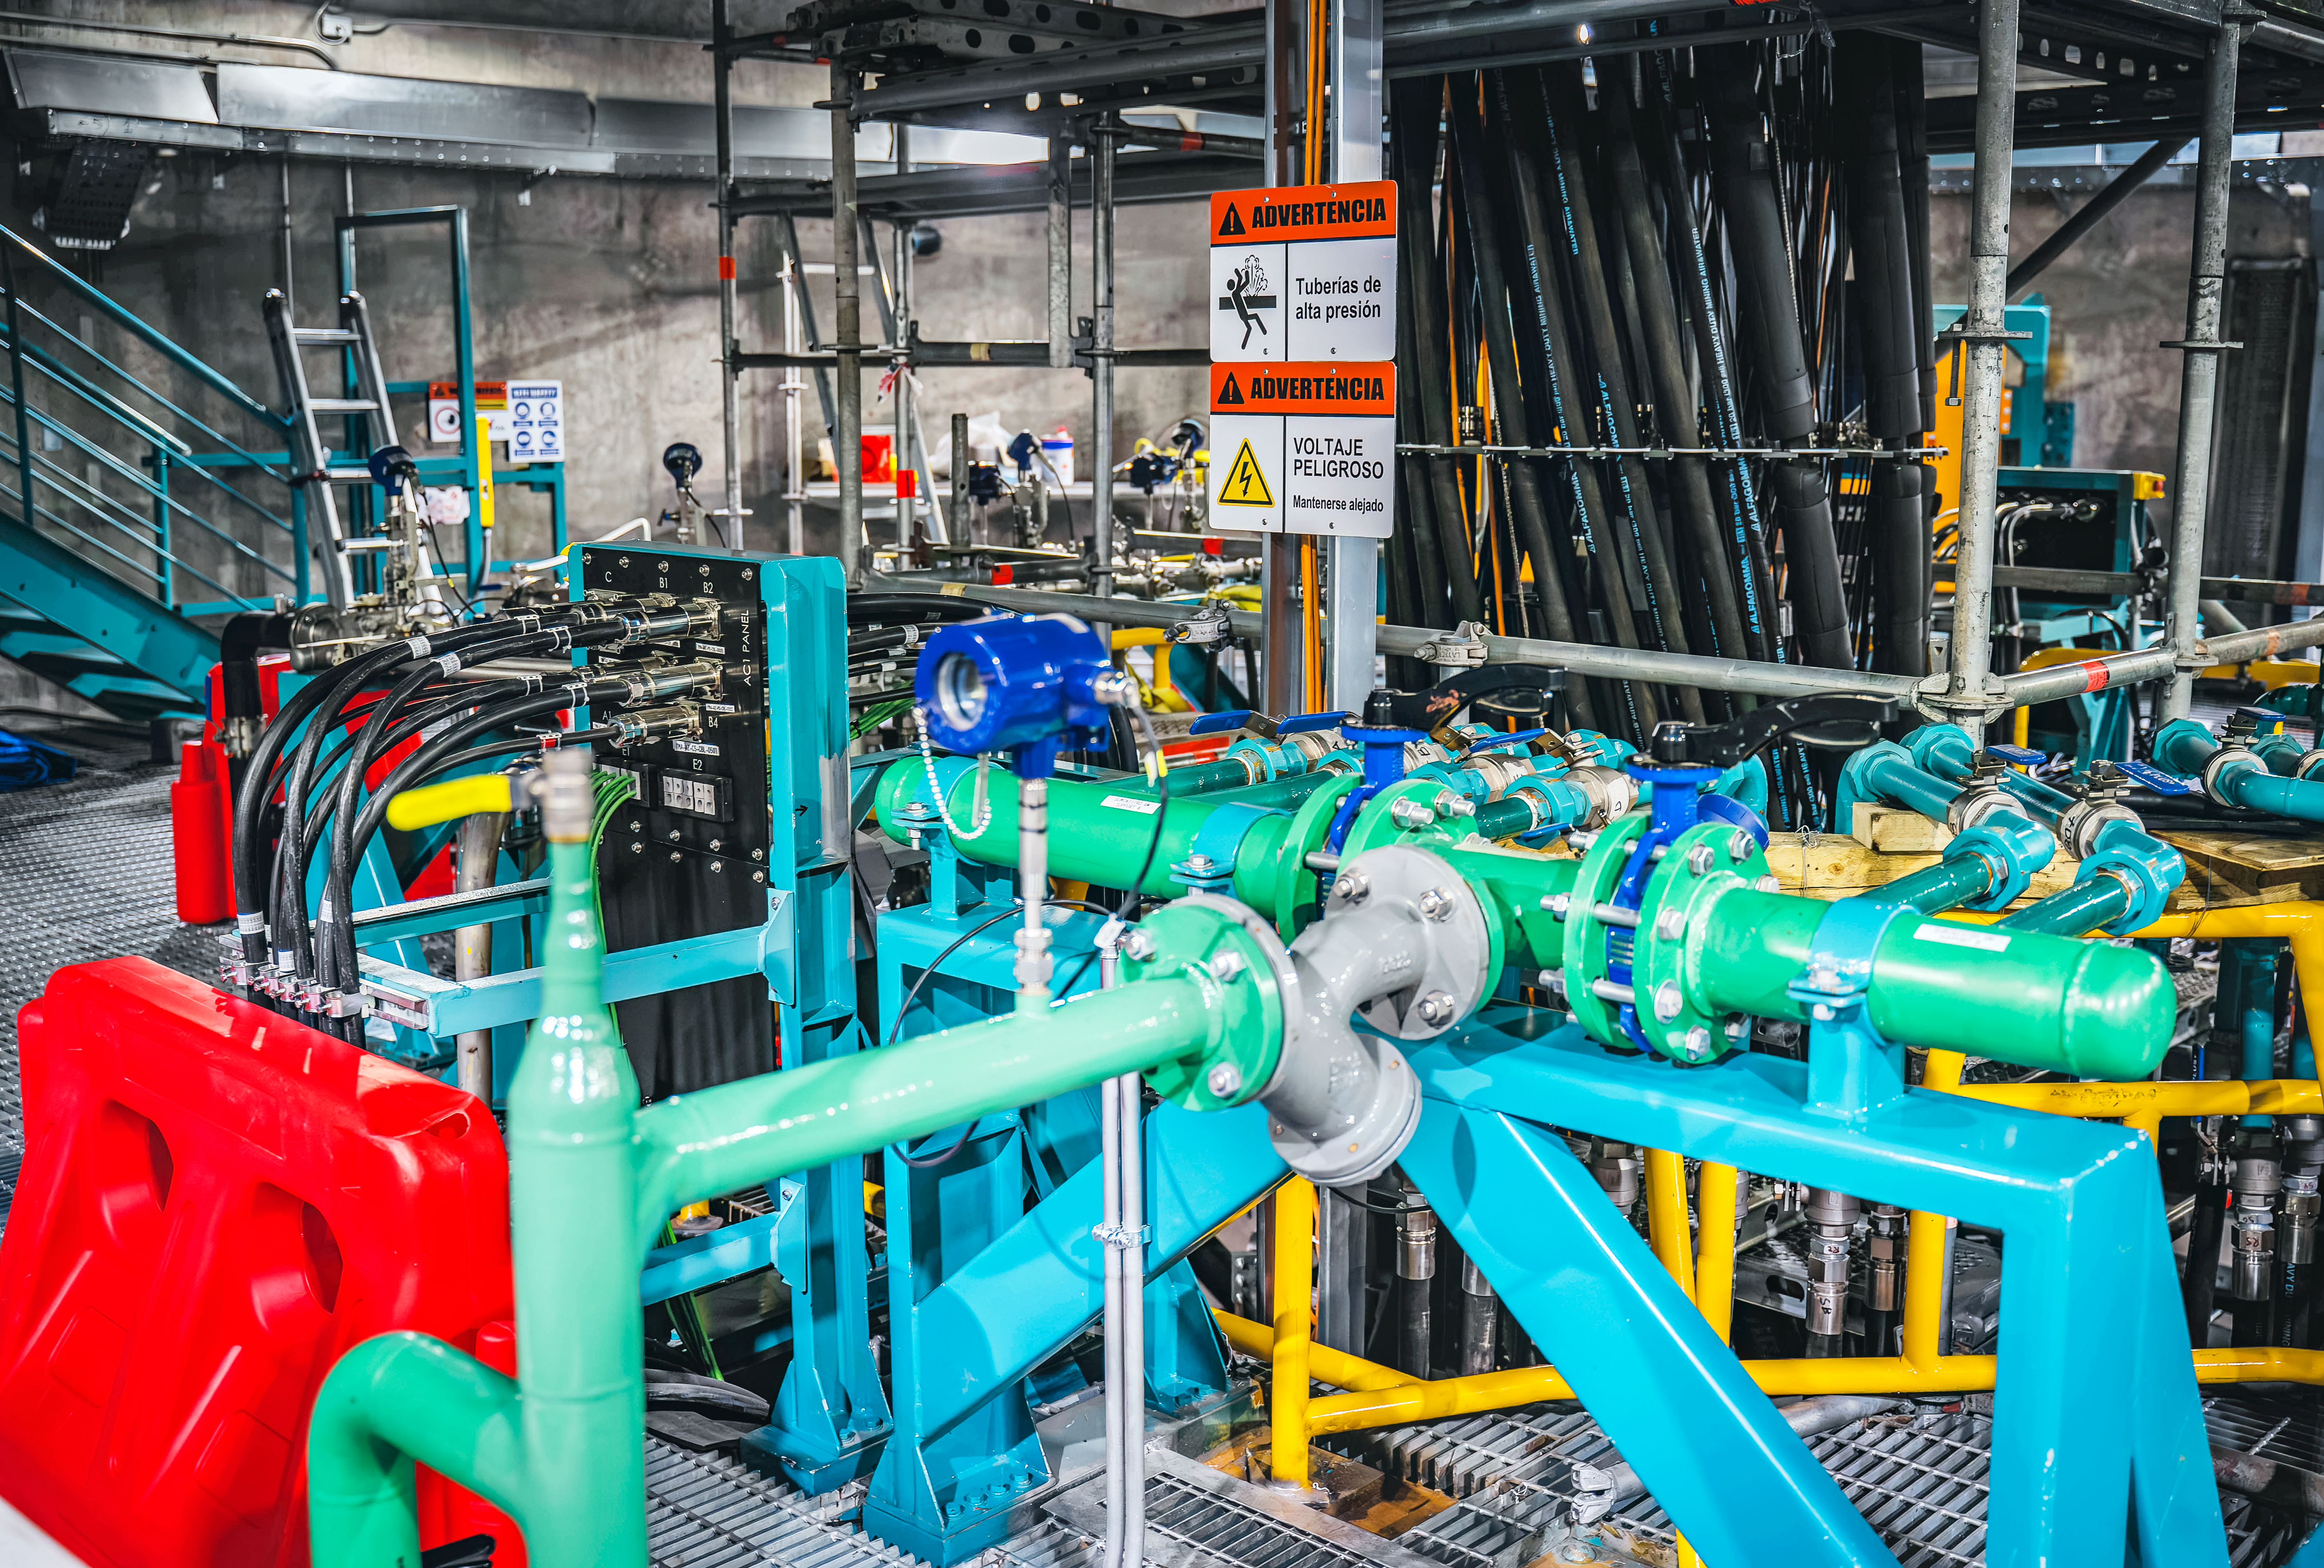

Rubin Observatory Summit Site

Members of the Vera C. Rubin Observatory team at work on the summit in October 2023.

Credit: RubinObs/NOIRLab/SLAC/NSF/DOE/AURA/A. Pizarro D.